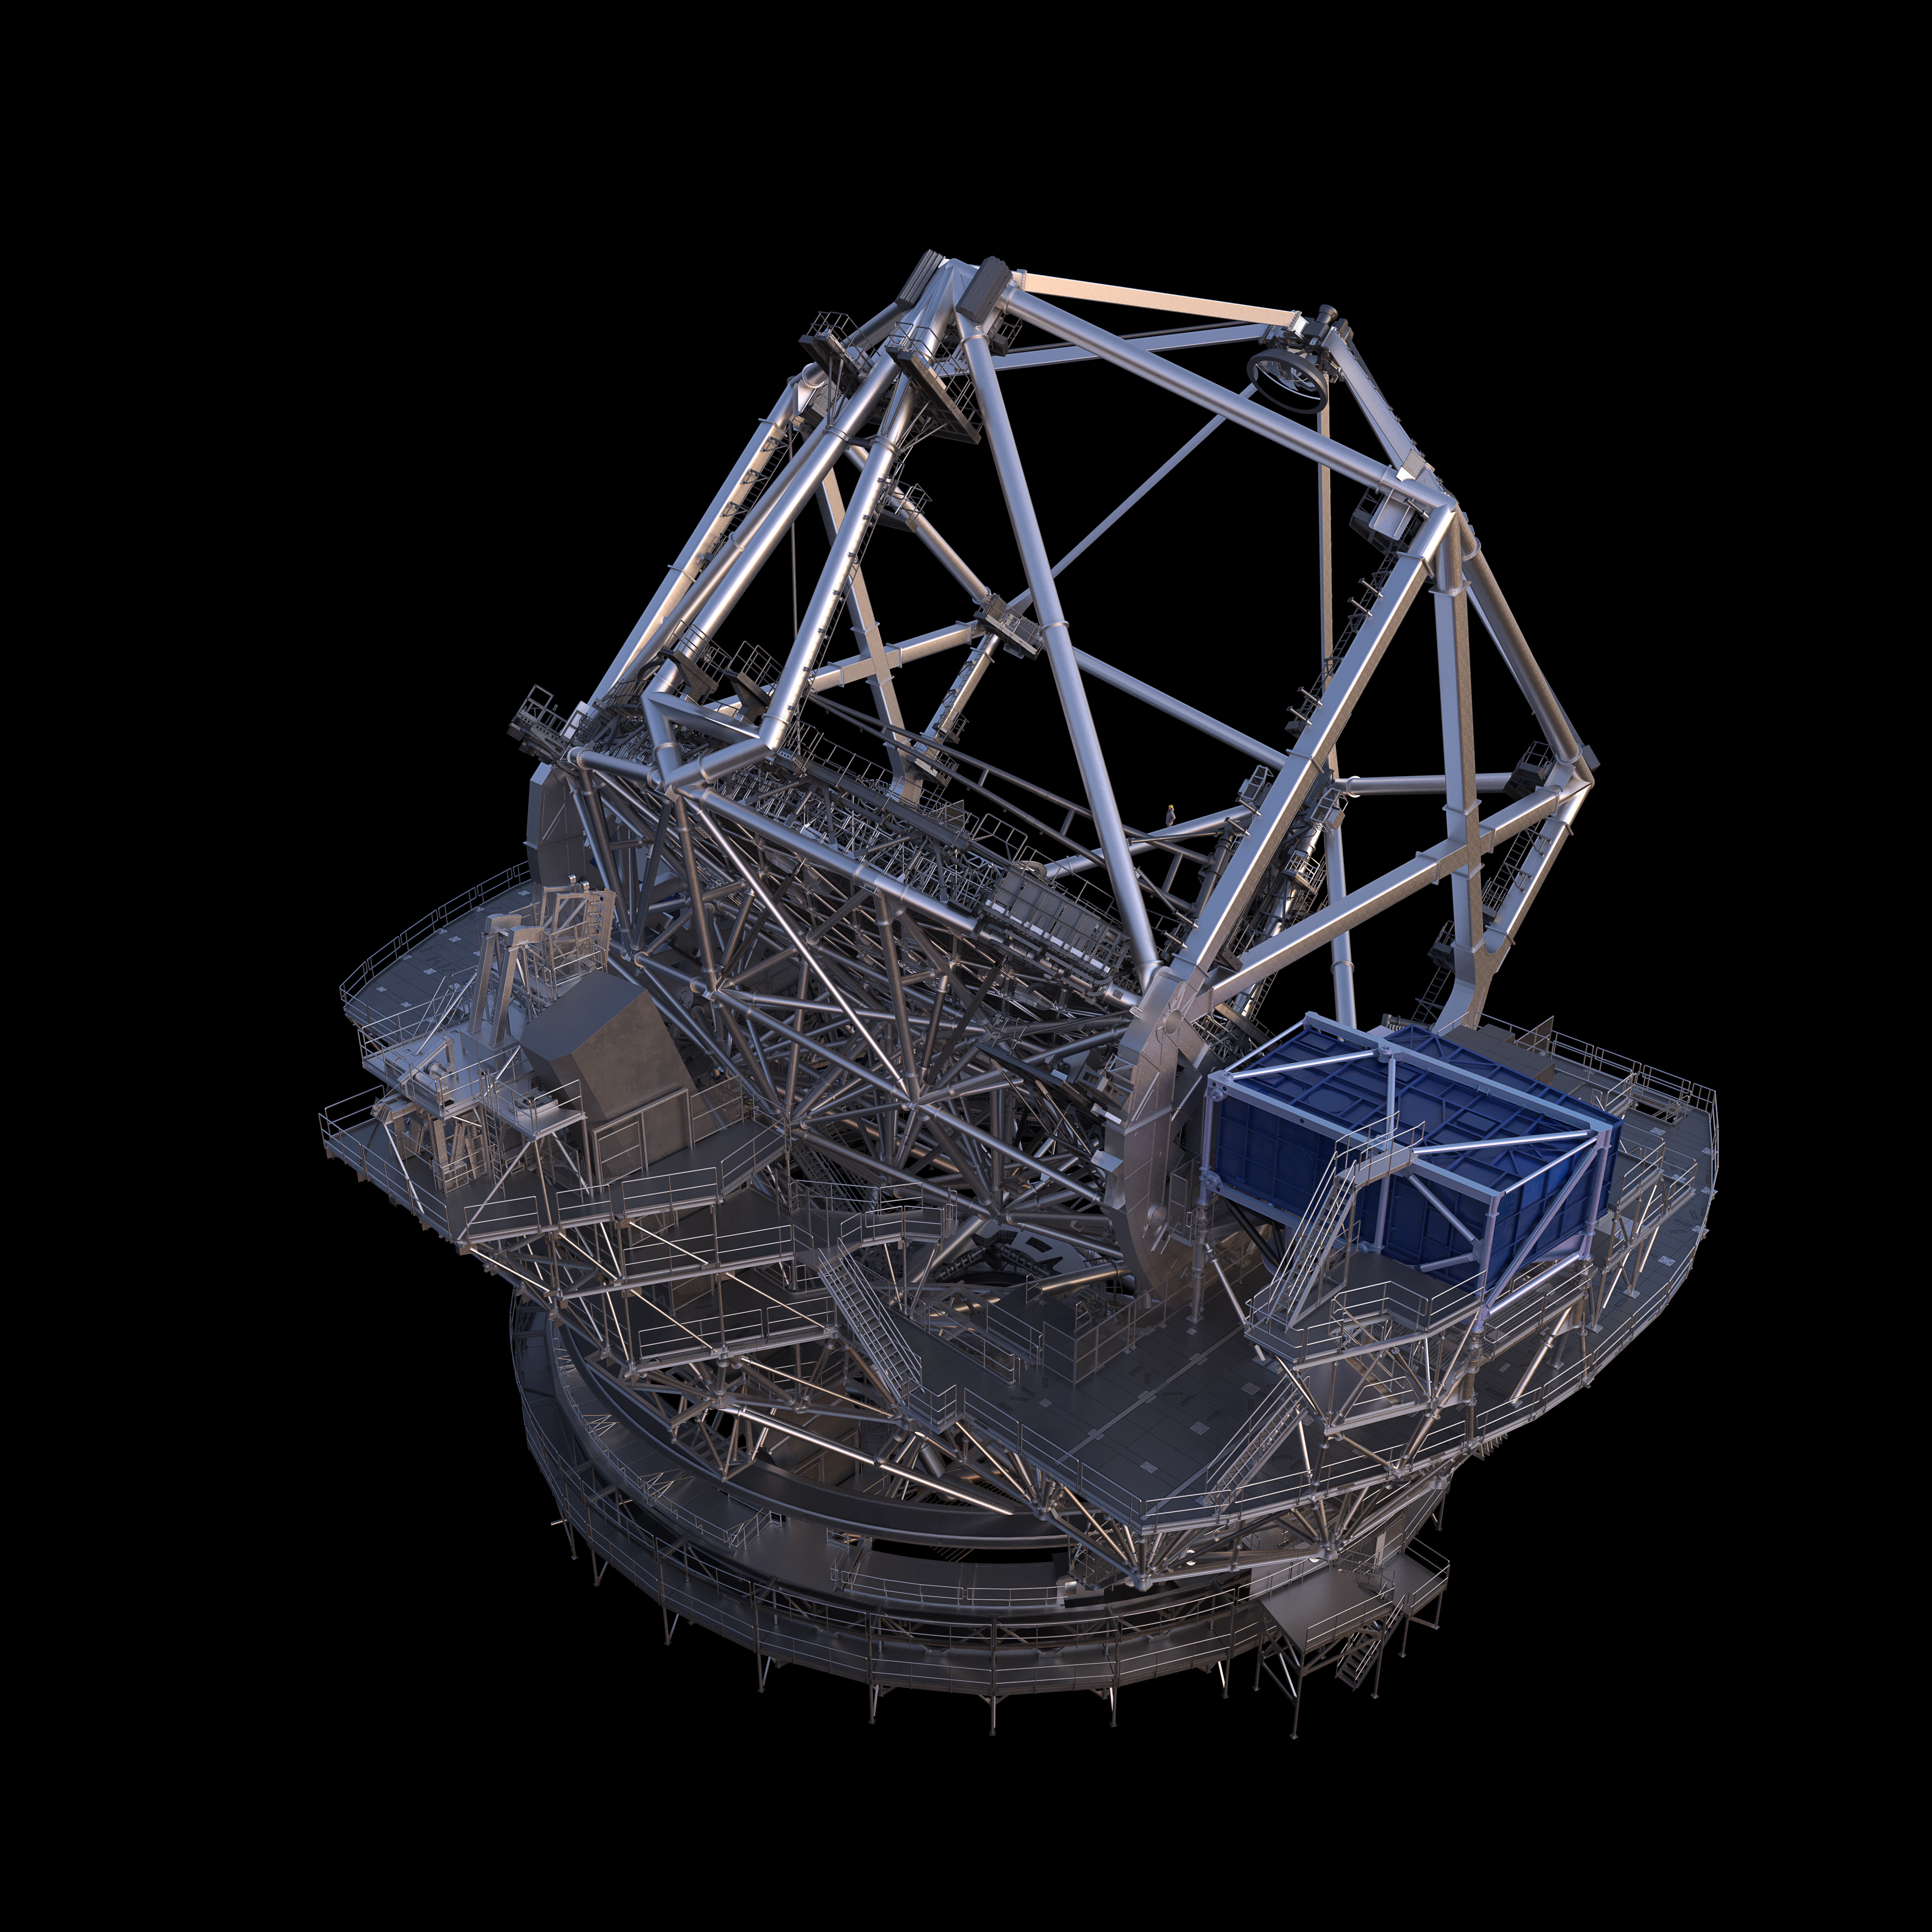

Thirty Meter Telescope Render

A 3D render of the Thirty Meter Telescope.

Credit: TMT International Observatory